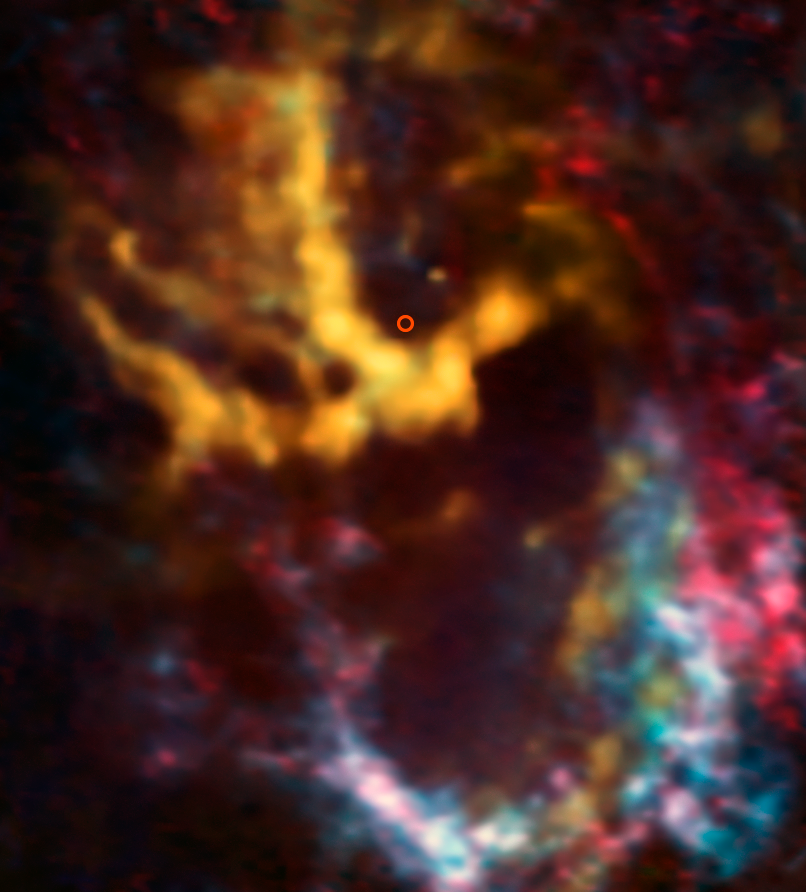

Cloudlets swarm around our local supermassive black hole

This image from the Atacama Large Millimeter/submillimeter Array (ALMA) shows the area surrounding Sagittarius A*, the supermassive black hole that lurks at the centre of the Milky Way — highlighted here with a small circle. New research has revealed exciting evidence of interstellar gas and dust orbiting the black hole at high speeds.

The molecular-hydrogen-rich gas clouds which have been identified are known as molecular cloudlets, and they have never before been unambiguously detected. This image actually shows the distribution of molecules including carbon monoxide, the cloudlets’ second most abundant molecular component. The cloudlets lie 26 000 light-years away from us, orbiting fast and relatively close to the black hole, at a distance of about one light year. ALMA’s high resolution allowed scientists to detect the cloudlets, which are the products of pre-existing massive clouds rotating around the centre of our galaxy. These clouds were tidally disrupted into dense fragments and a lower density, short-lived component. The latter was identified thanks to the signs left by the passage of the synchrotron radiation emitted by Sagittarius A* through diffuse gas between the cloudlets.

Although clouds of molecular gas have the potential to form new stars, these cloudlets are unlikely to create stellar newborns. They have a comparatively small mass of around 60 times that of the Sun, and exist close to the huge, turbulent, punishing gravitational forces exerted by Sagittarius A*.

While the stars orbiting Sagittarius A* have been systematically observed, these dense molecular cloudlets have not been detected so close to the centre of our galaxy before.

Credit: ALMA (ESO/NAOJ/NRAO)/ J. R. Goicoechea (Instituto de Física Fundamental, CSIC, Spain)